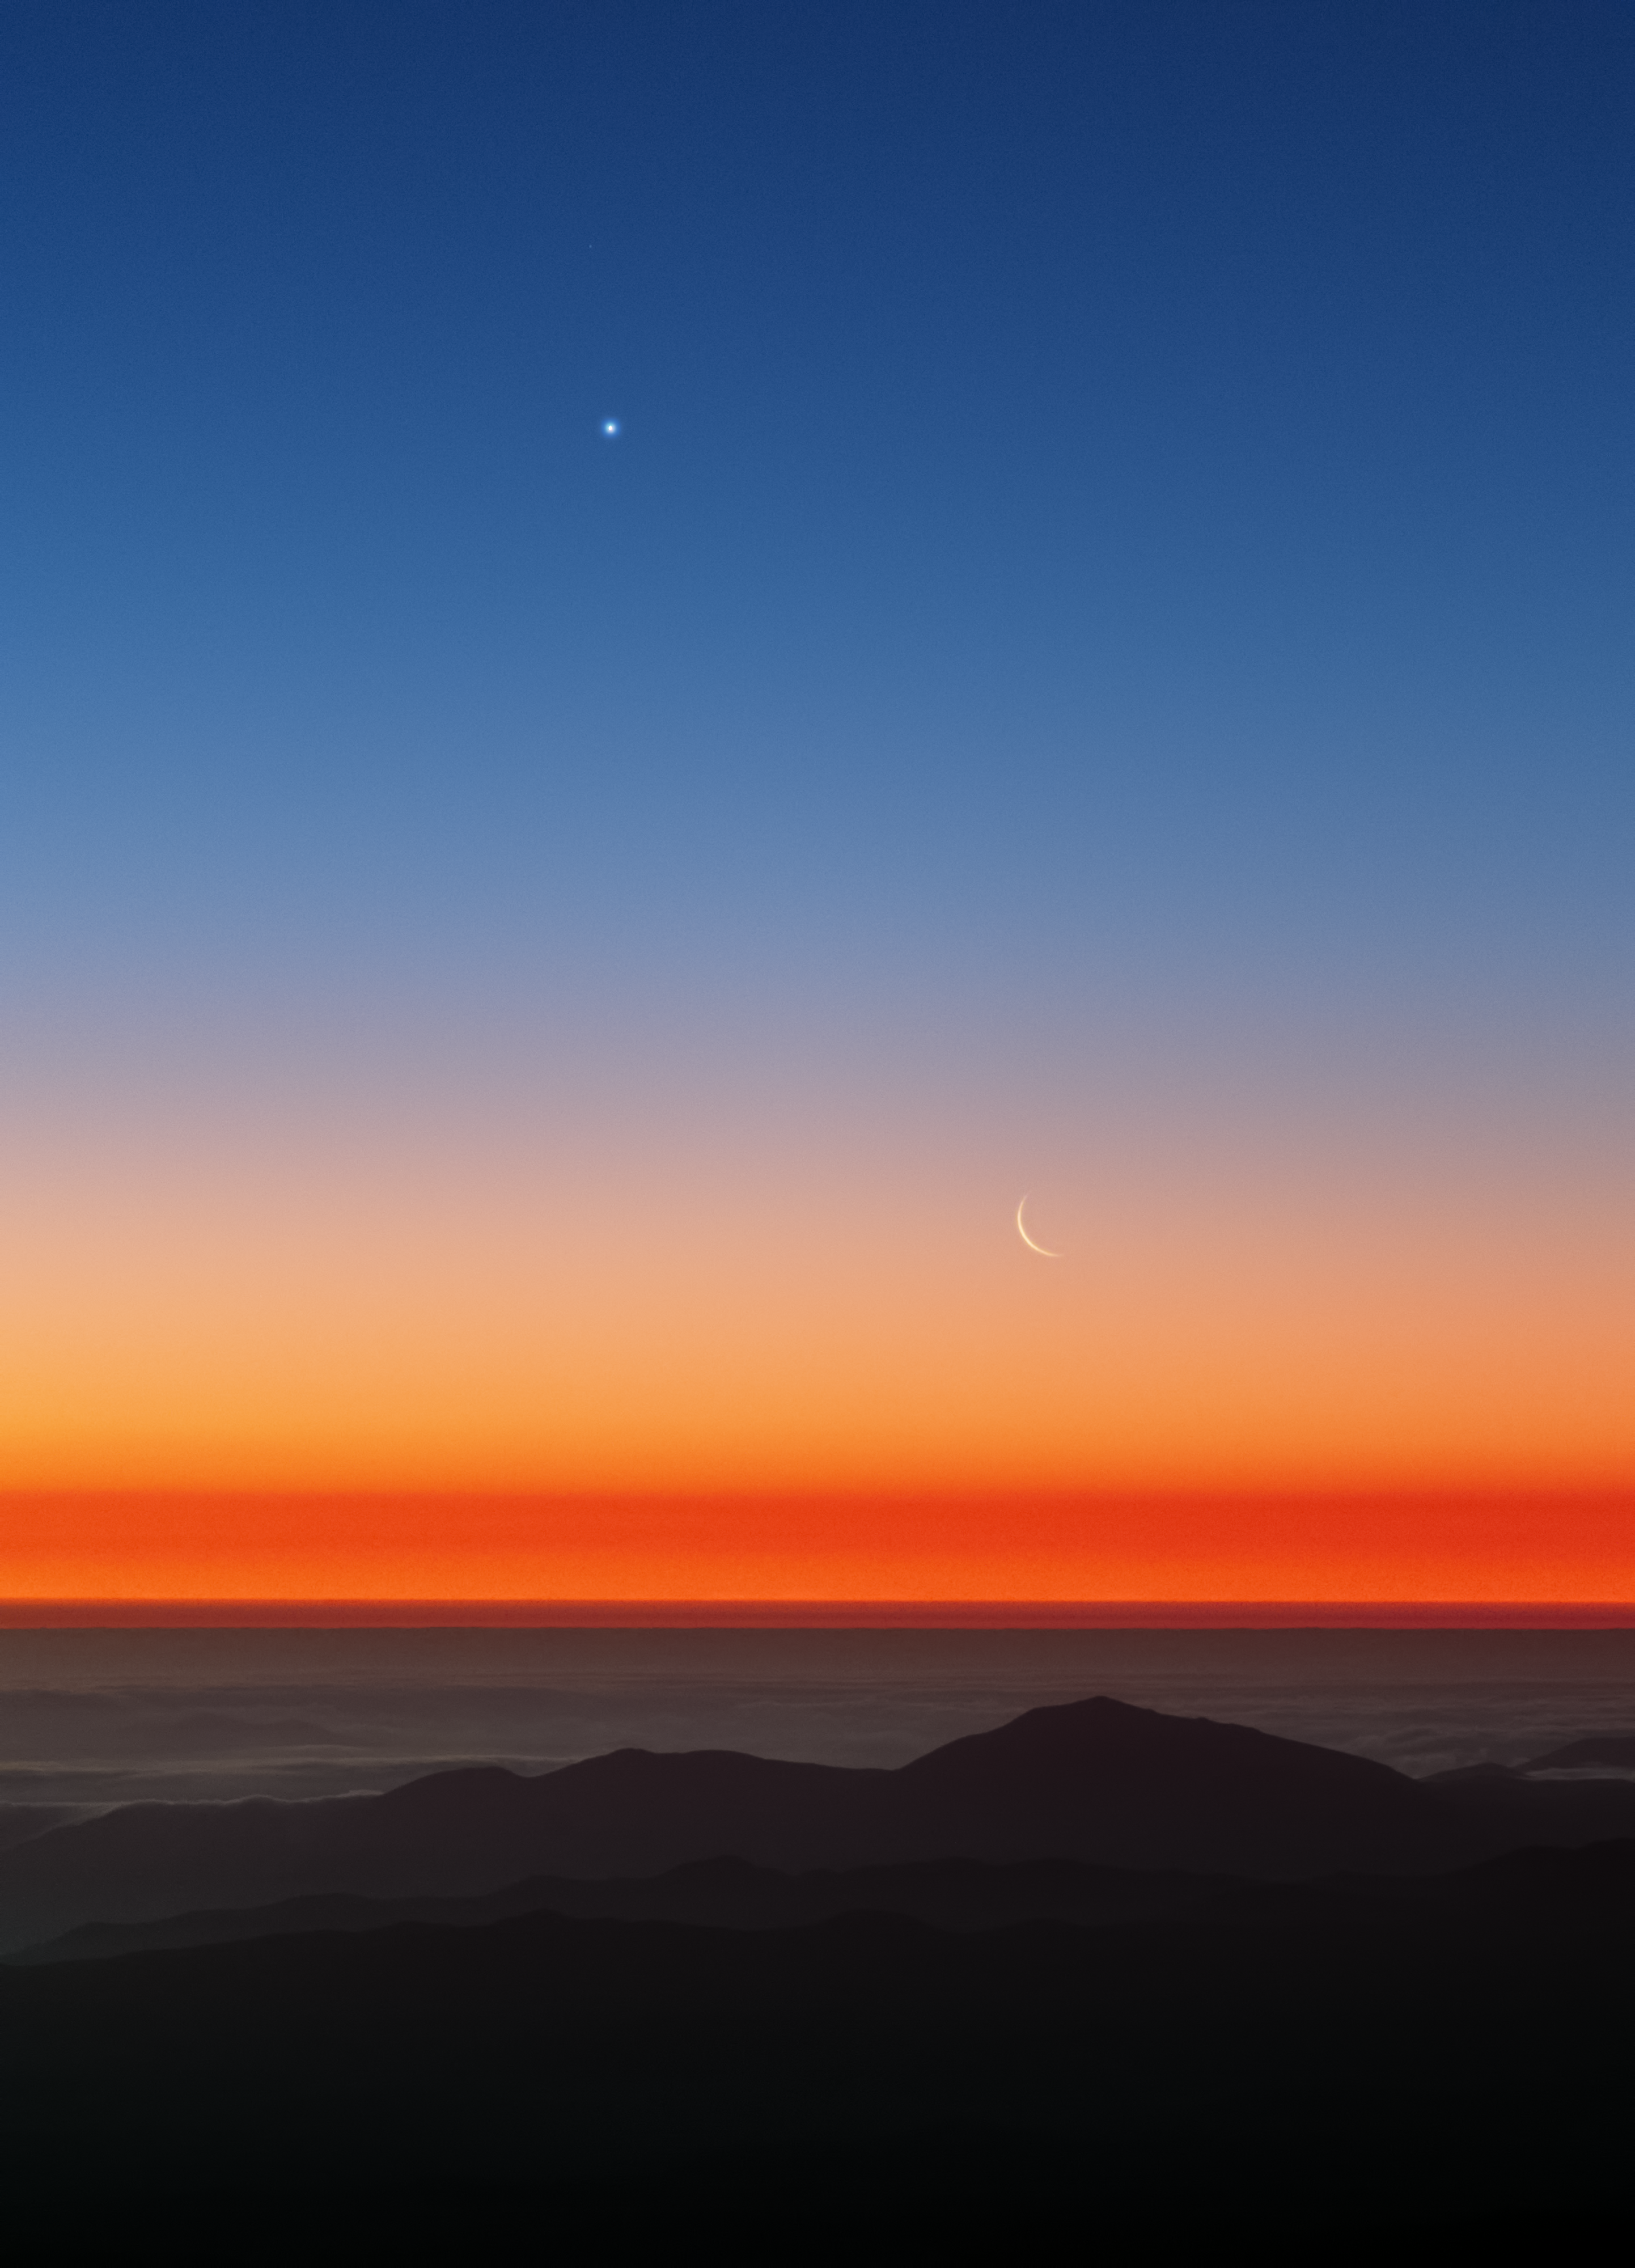

The Moon and Venus at sunset

A thin crescent Moon hangs below Venus in the twilight sky as seen from Paranal. A ripple of mountains at the bottom of the frame gives way to a sheet of clouds that clings to the Pacific Ocean.

Credit: ESO/Y. Beletsky